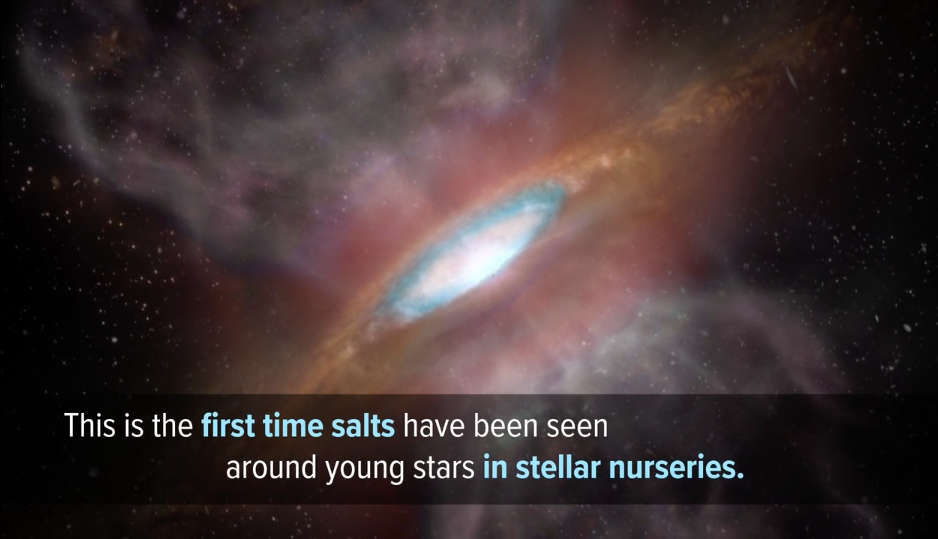

A First, Salt Discovered in Young Stellar System

New ALMA observations show there is ordinary table salt in a not-so-ordinary location: 1,500 light-years from Earth in the disk surrounding a massive young star. Video created 02/06/2019

Credit: ALMA (NRAO/ESO/NAOJ); NRAO/AUI/NSF; Gemini Observatory/AURA